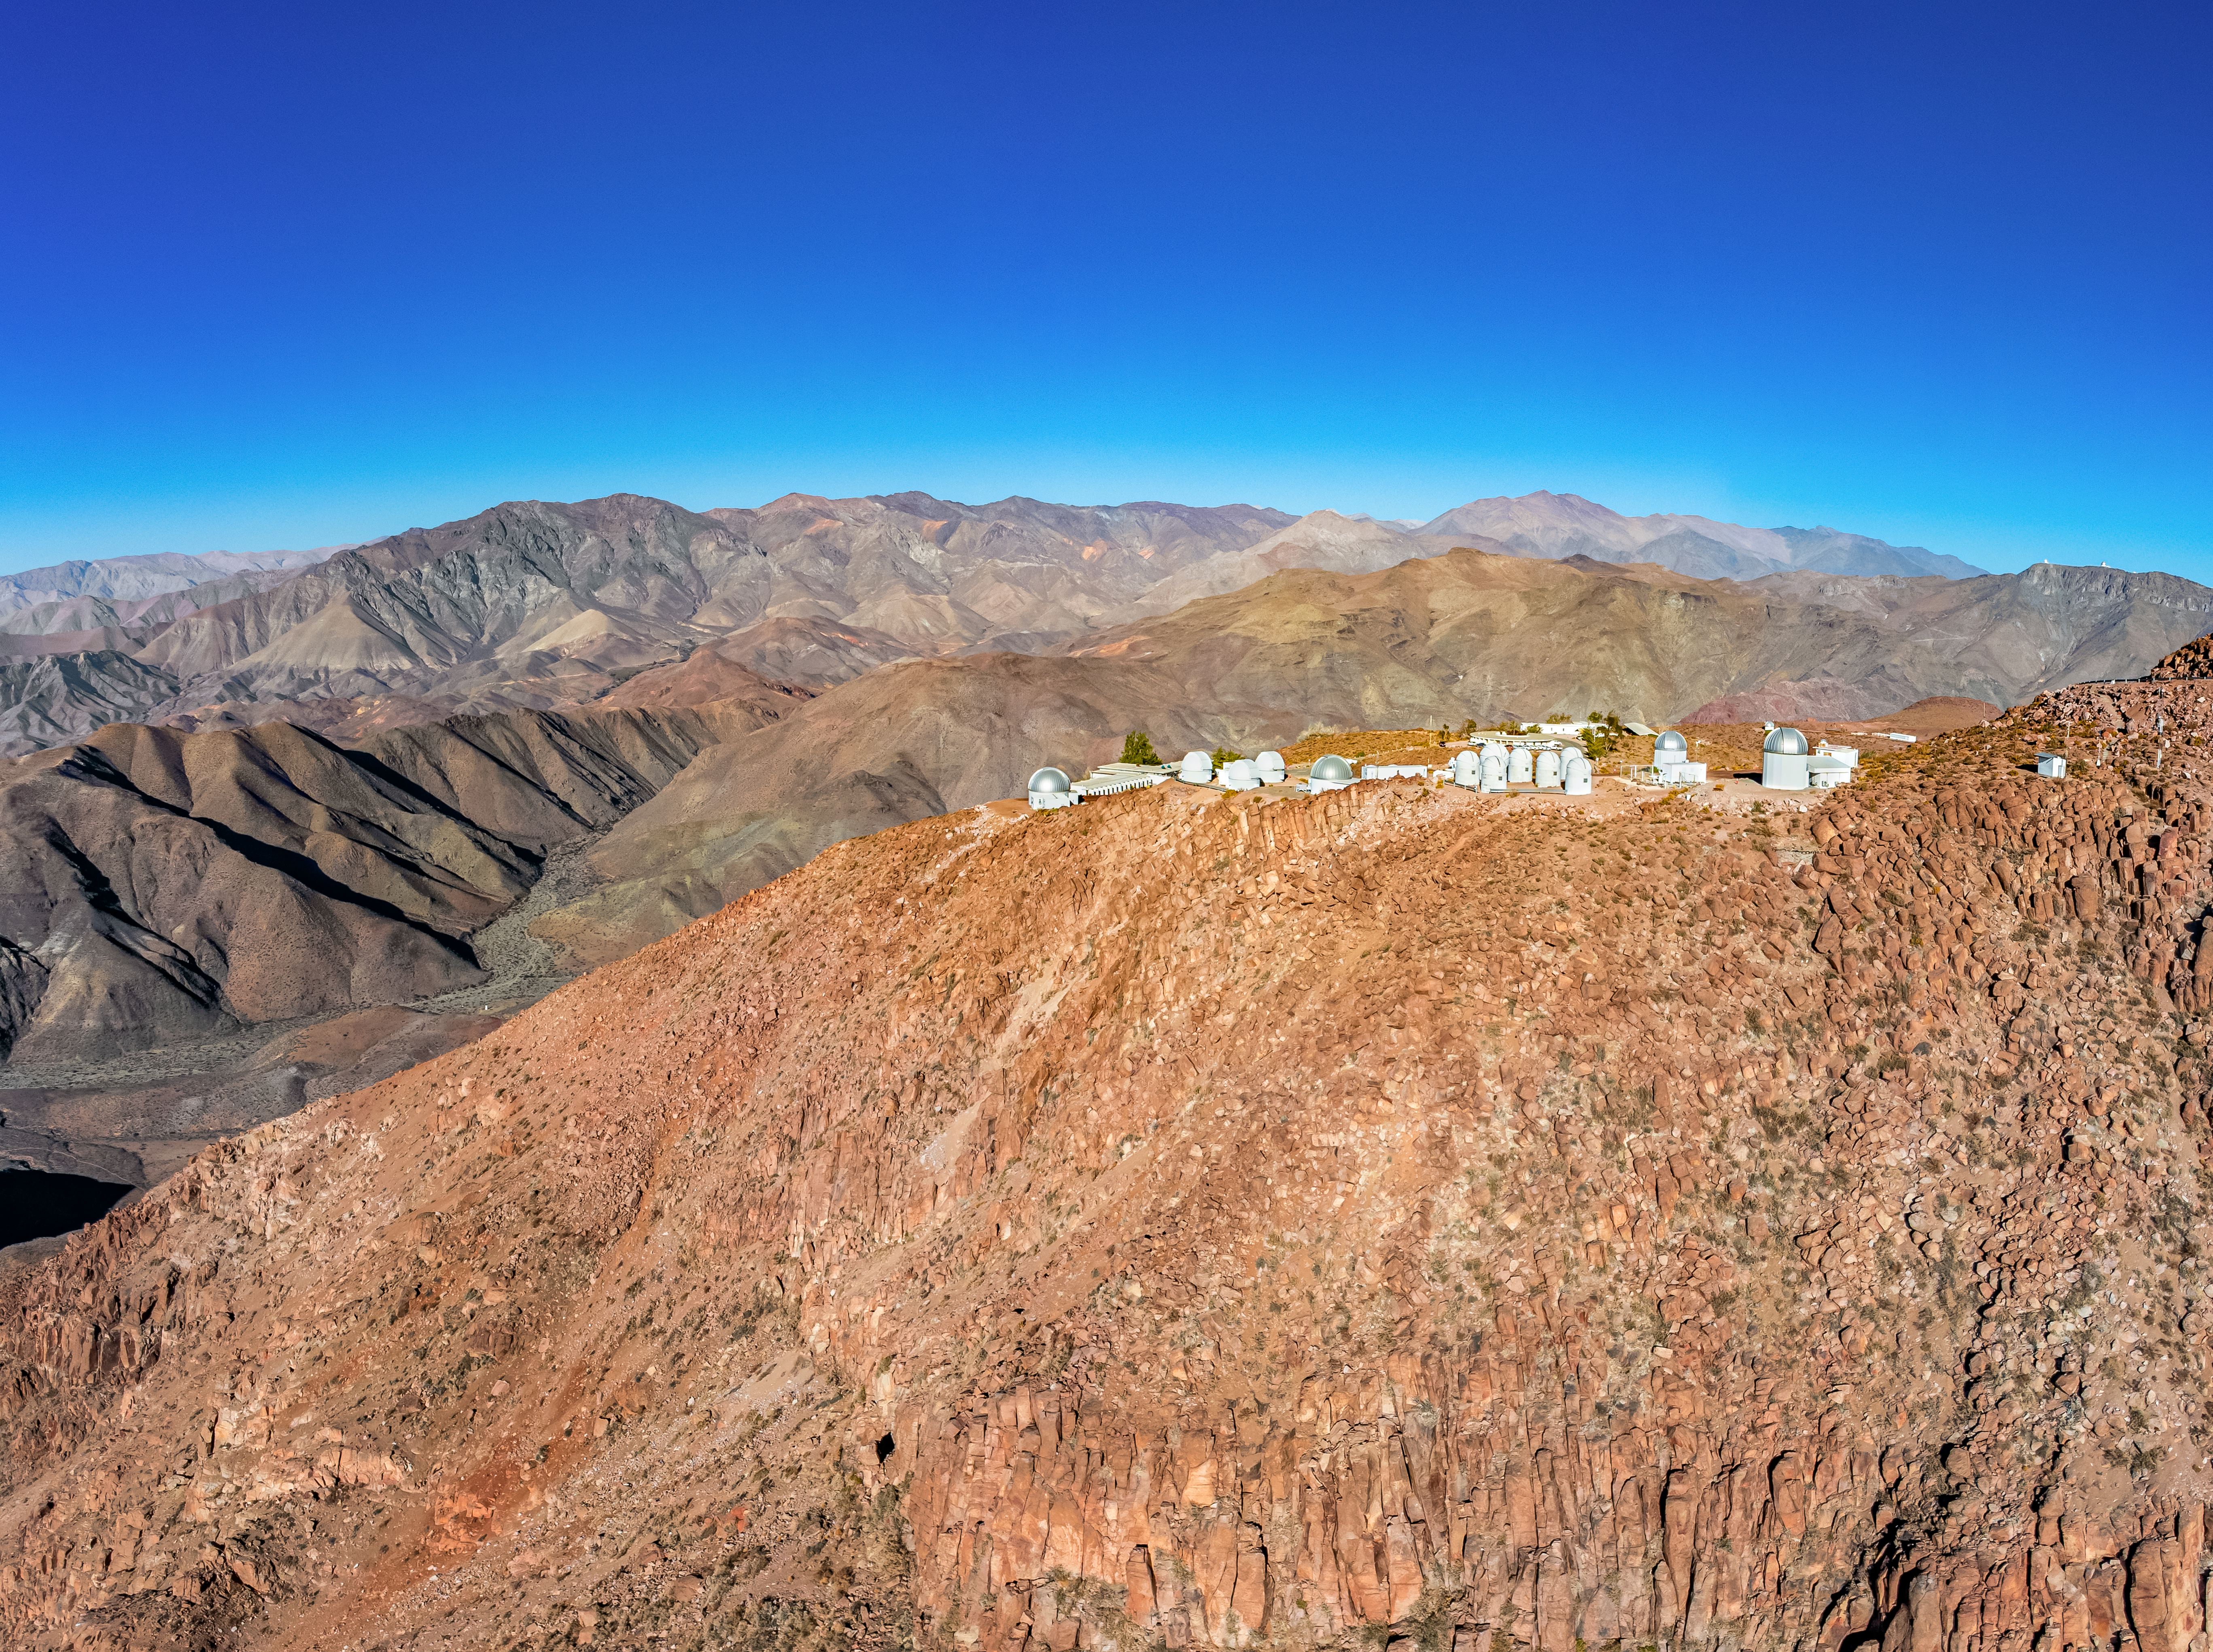

CTIO Lower Plateau

An aerial view of the lower plateau at Cerro Tololo Inter-American Observatory (CTIO), a Program of NSF NOIRLab, and its tenent telescopes. On the right side of the image, off in the distance, the SOAR Telescope and Gemini South, one half of the International Gemini Observatory, a Program of NSF NOIRLab, can be spotted along the ridge of Cerro Pachón.

Credit: CTIO/NOIRLab/NSF/AURA/T. Matsopoulos